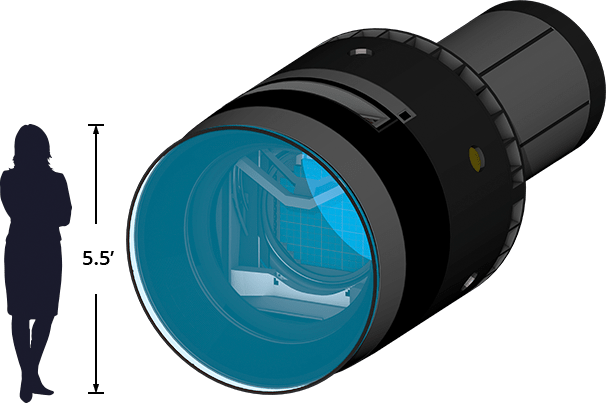

LSST Camera Size

Diagram showing the LSST Camera's size compared to a person.

Credit: RubinObs/NOIRLab/SLAC/NSF/DOE/AURA